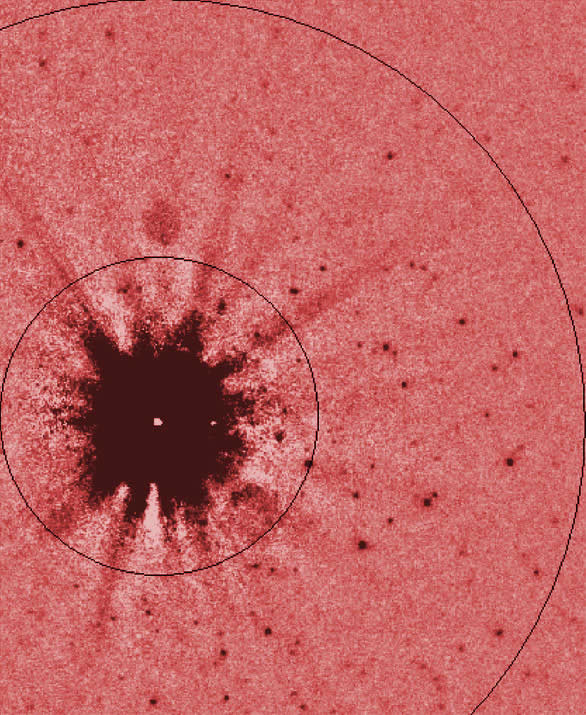

ALTAIR/NIRI image of the M82 field

Portion of the final K' ALTAIR/NIRI image of the M-82 field. The inner circle has a radius of 3" and the outer circle has a radius of 8". The stars in this image have a FWHM = 0.08" and are AGB or RGB stars belonging to M-82.

Credit: International Gemini Observatory/NOIRLab/NSF/AURA